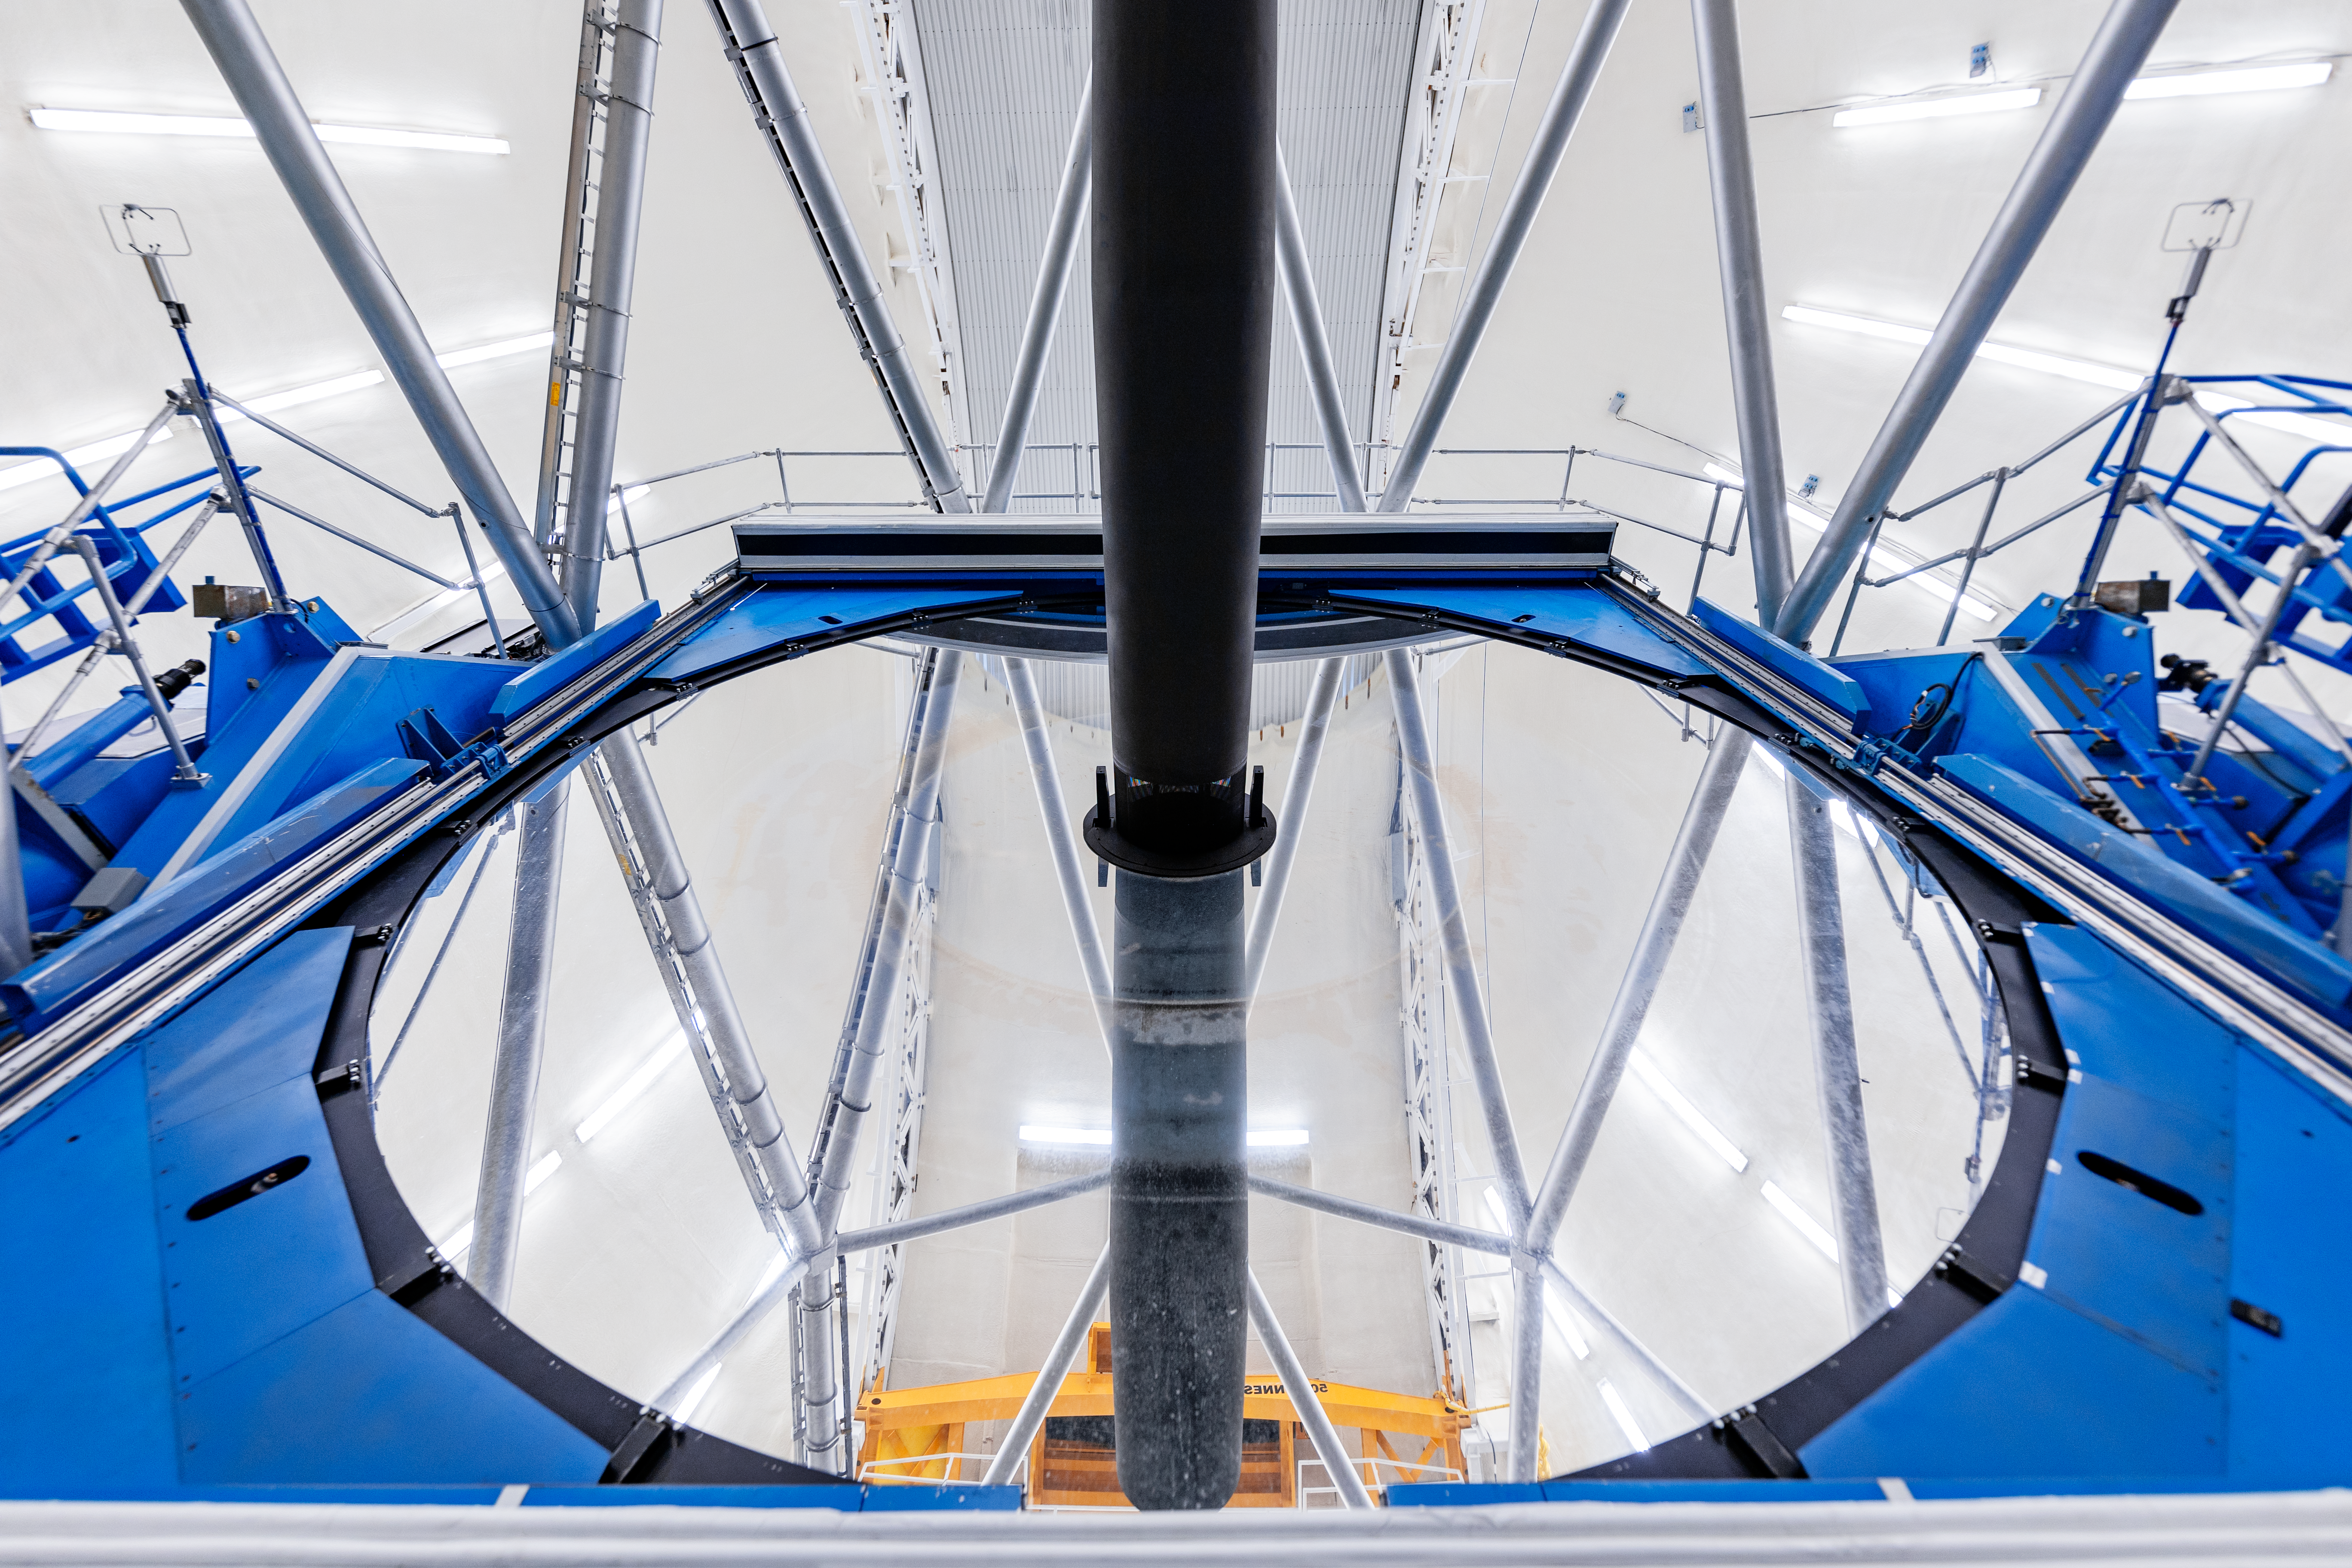

Gemini North Cleaned Mirror

Gemini North's primary mirror after cleaning as part of a regular maintenance program.

Credit: International Gemini Observatory/NOIRLab/NSF/AURA/ T. Slovinský